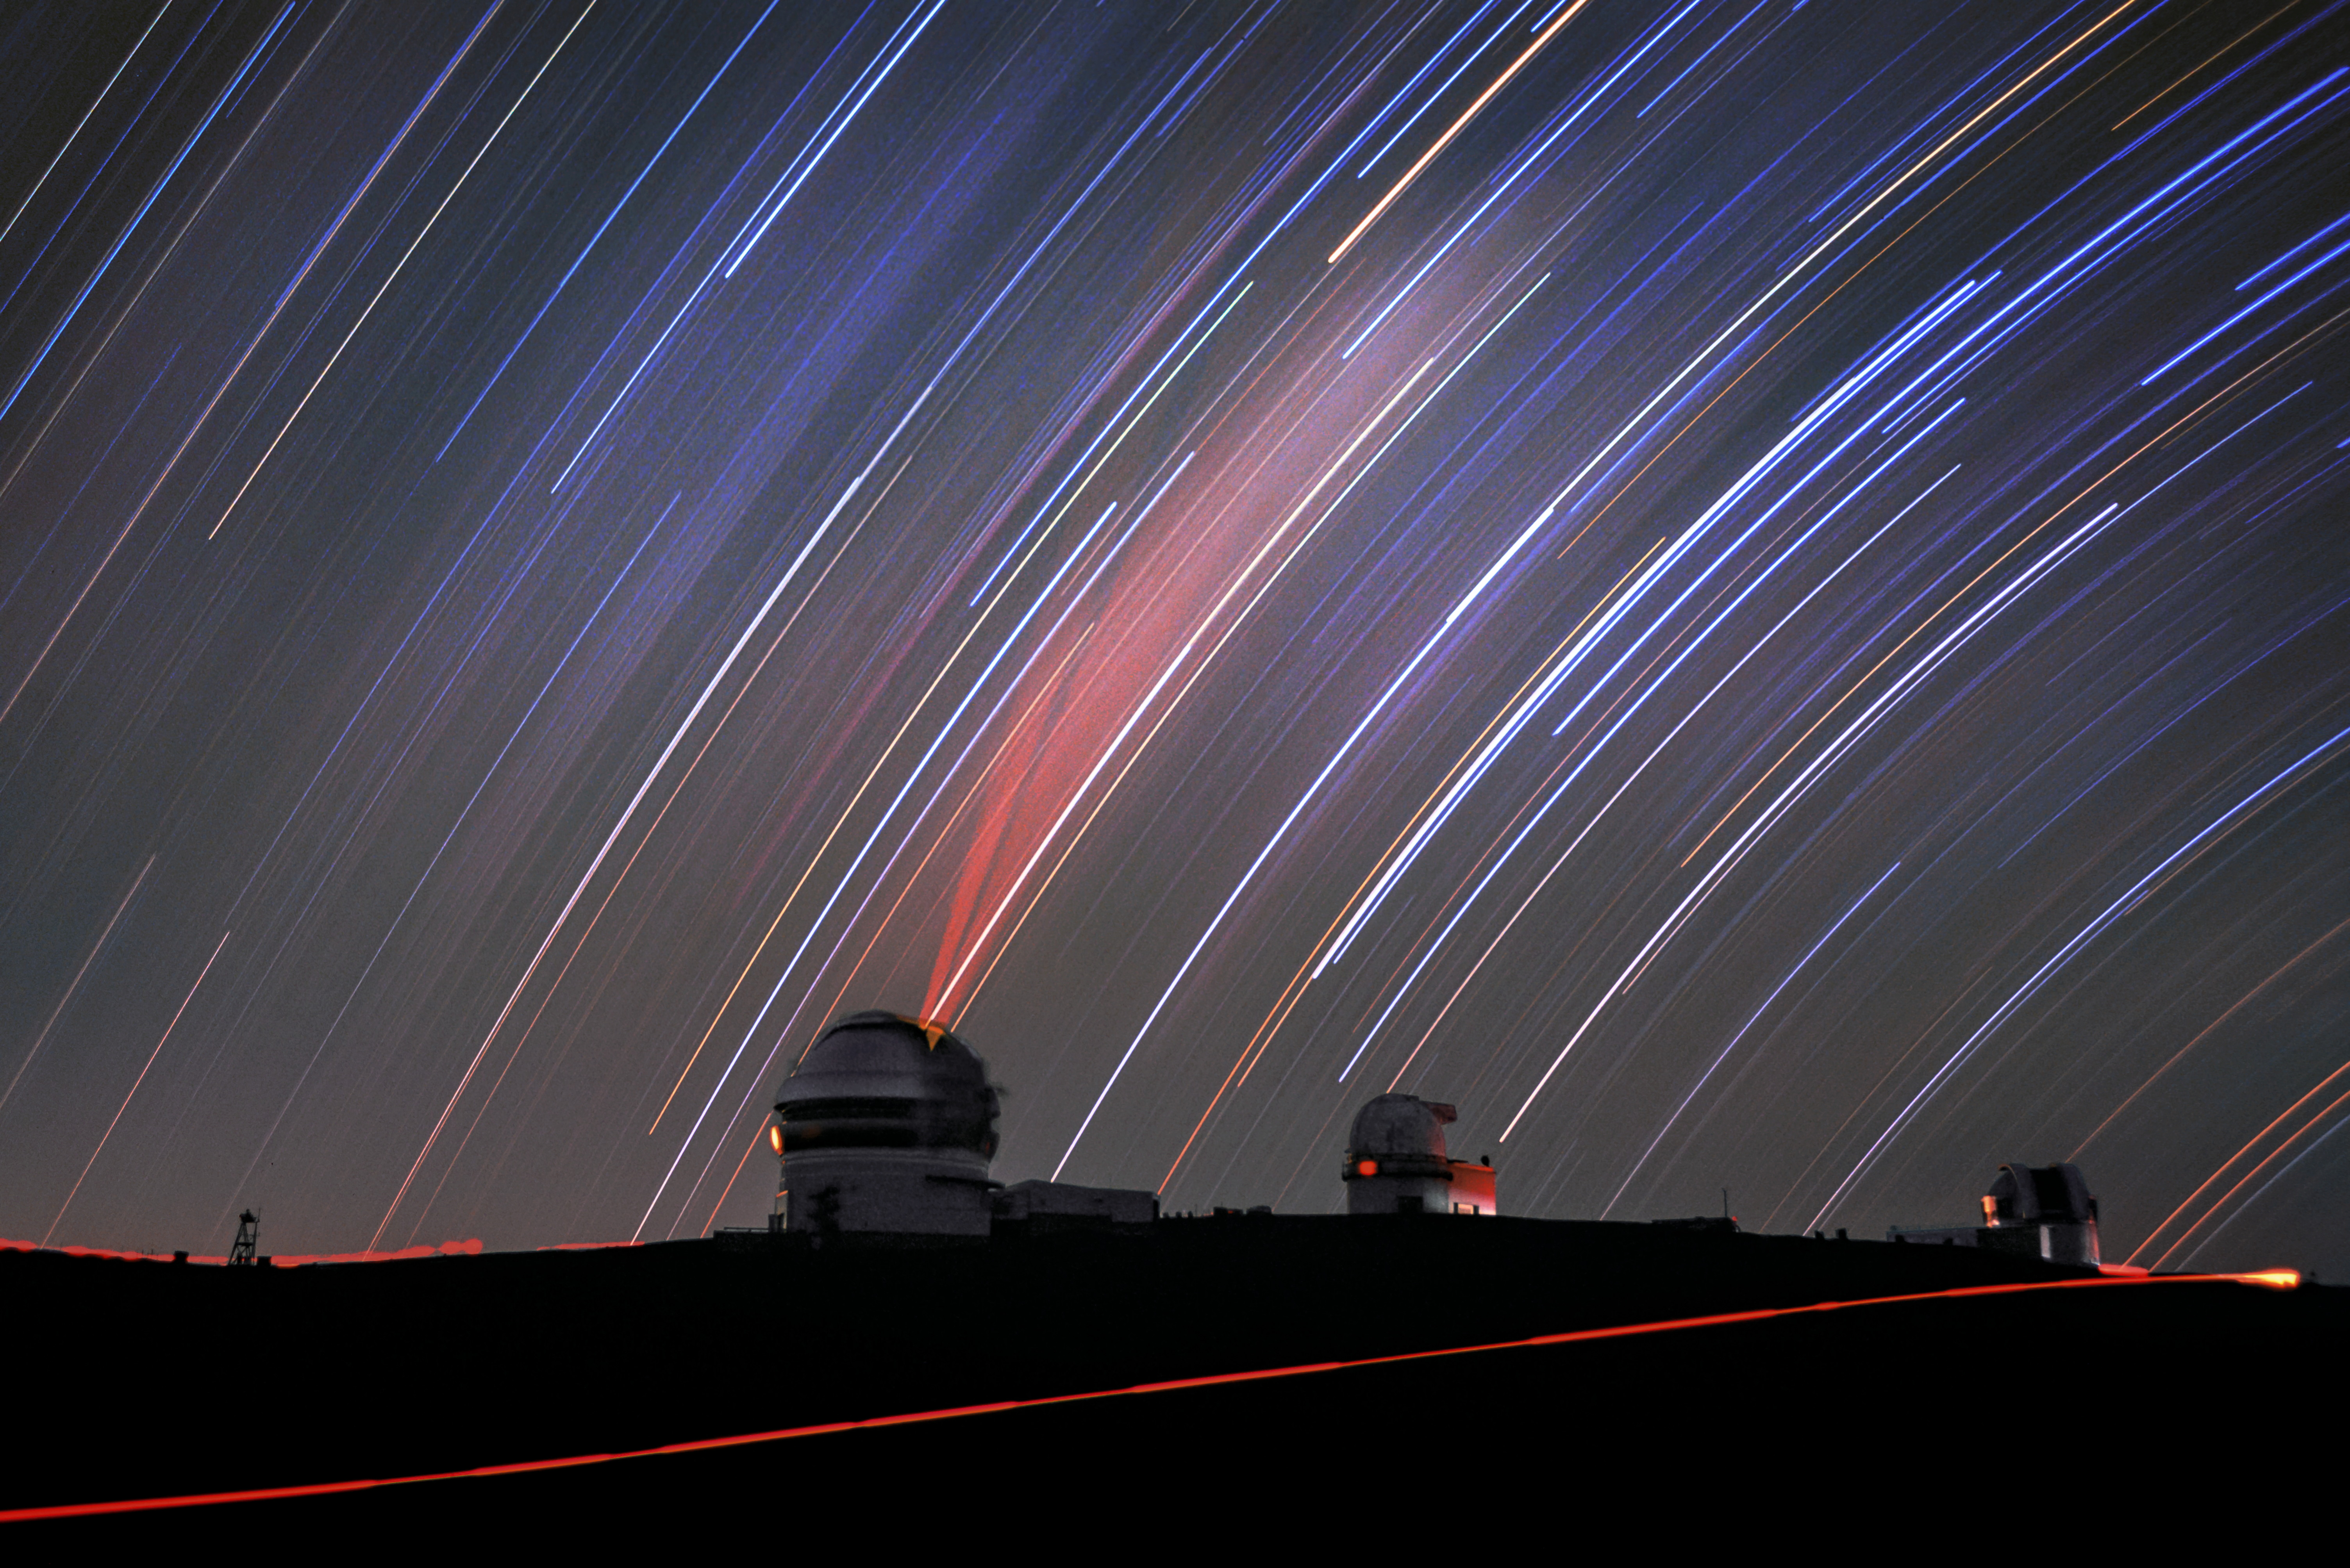

Star Trails and the Lone Twin

It looks as though the stars are falling through the sky above Gemini North, the northern-hemisphere-based half of the international Gemini Observatory, a Program of NSF NOIRLab. The stars, however, have not suddenly all shifted across the Universe. The trails of starlight are due to the movement of the Earth itself.

We know that the Earth rotates once on its own axis every 24 hours, giving us daytime and nighttime, but it is still strange to see such a visual reminder. The photographer, Jason Chu, took a very long exposure in order to capture the changing view of the stars as the Earth rotated. The result is this spectacular image with the faint red glow of the Gemini North laser guide star system emanating from its open dome, the taillight of a passing car crossing the dark road below and sweeping star trails in the background.

Credit: International Gemini Observatory/NOIRLab/NSF/AURA/J. Chu